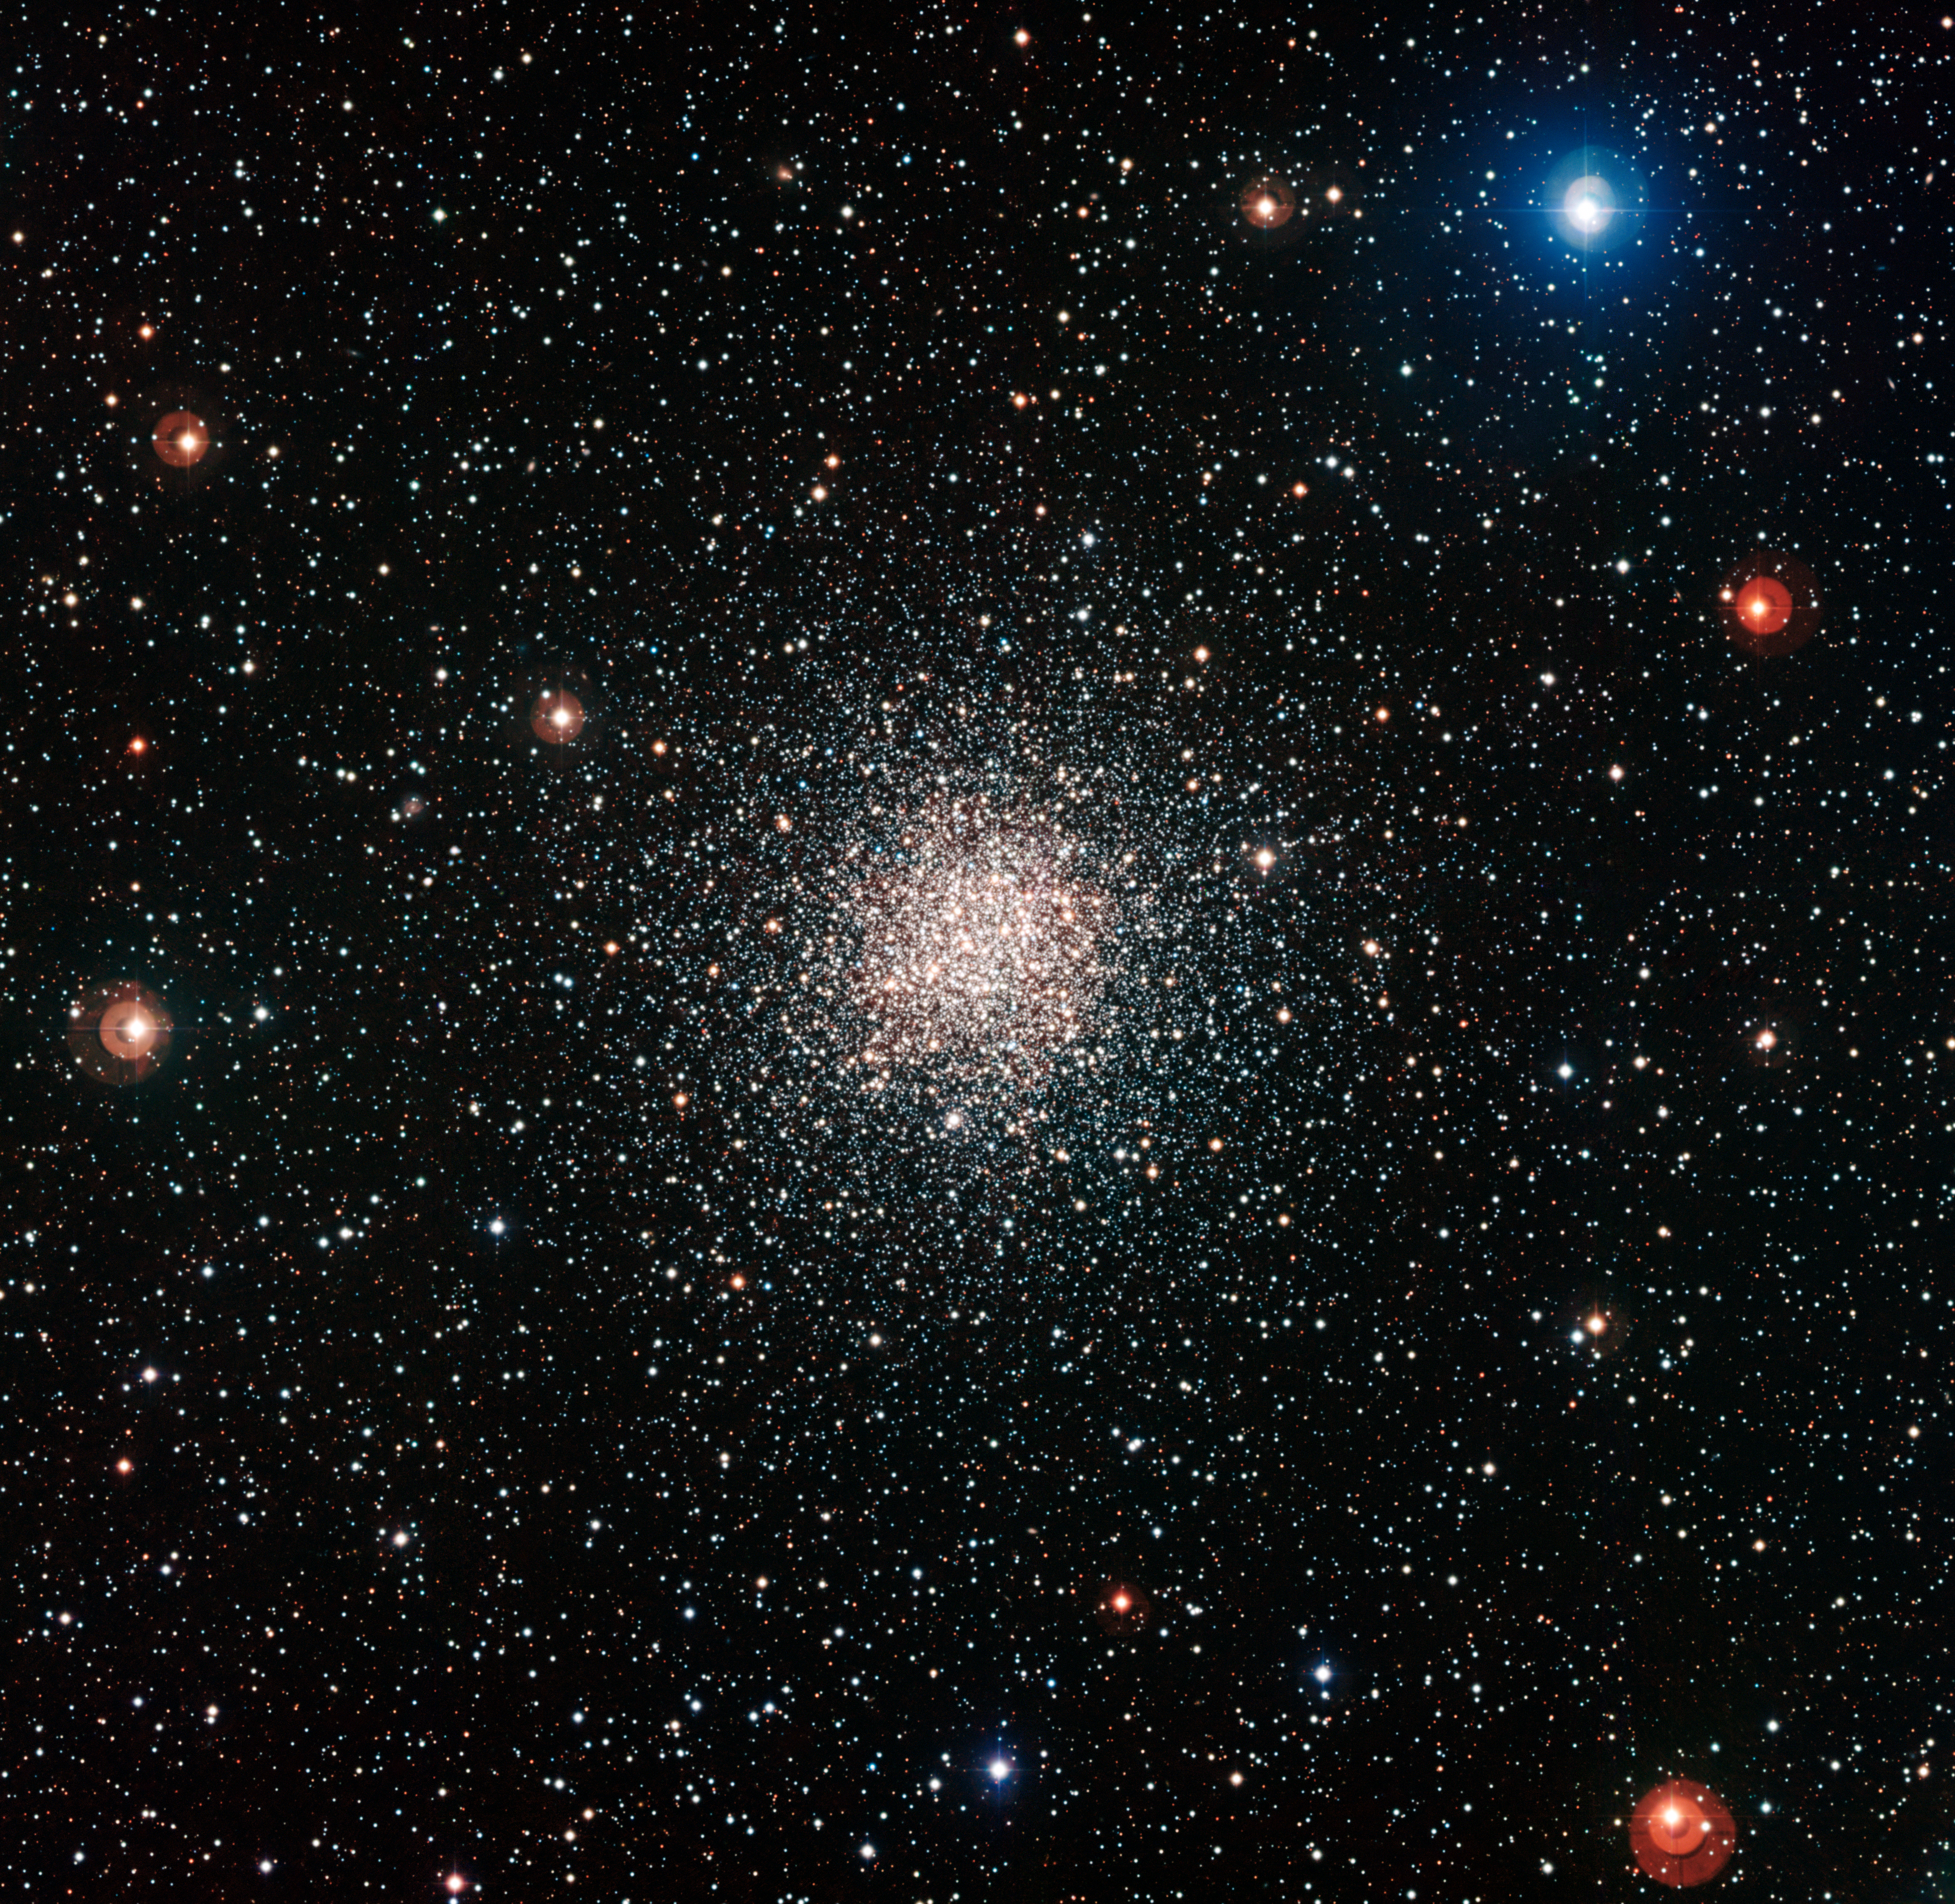

The globular star cluster NGC 6362

This colourful view of the globular cluster NGC 6362 was captured by the Wide Field Imager attached to the MPG/ESO 2.2-metre telescope at ESO’s La Silla Observatory in Chile. This brilliant ball of ancient stars lies in the southern constellation of Ara (The Altar).

Credit: ESO